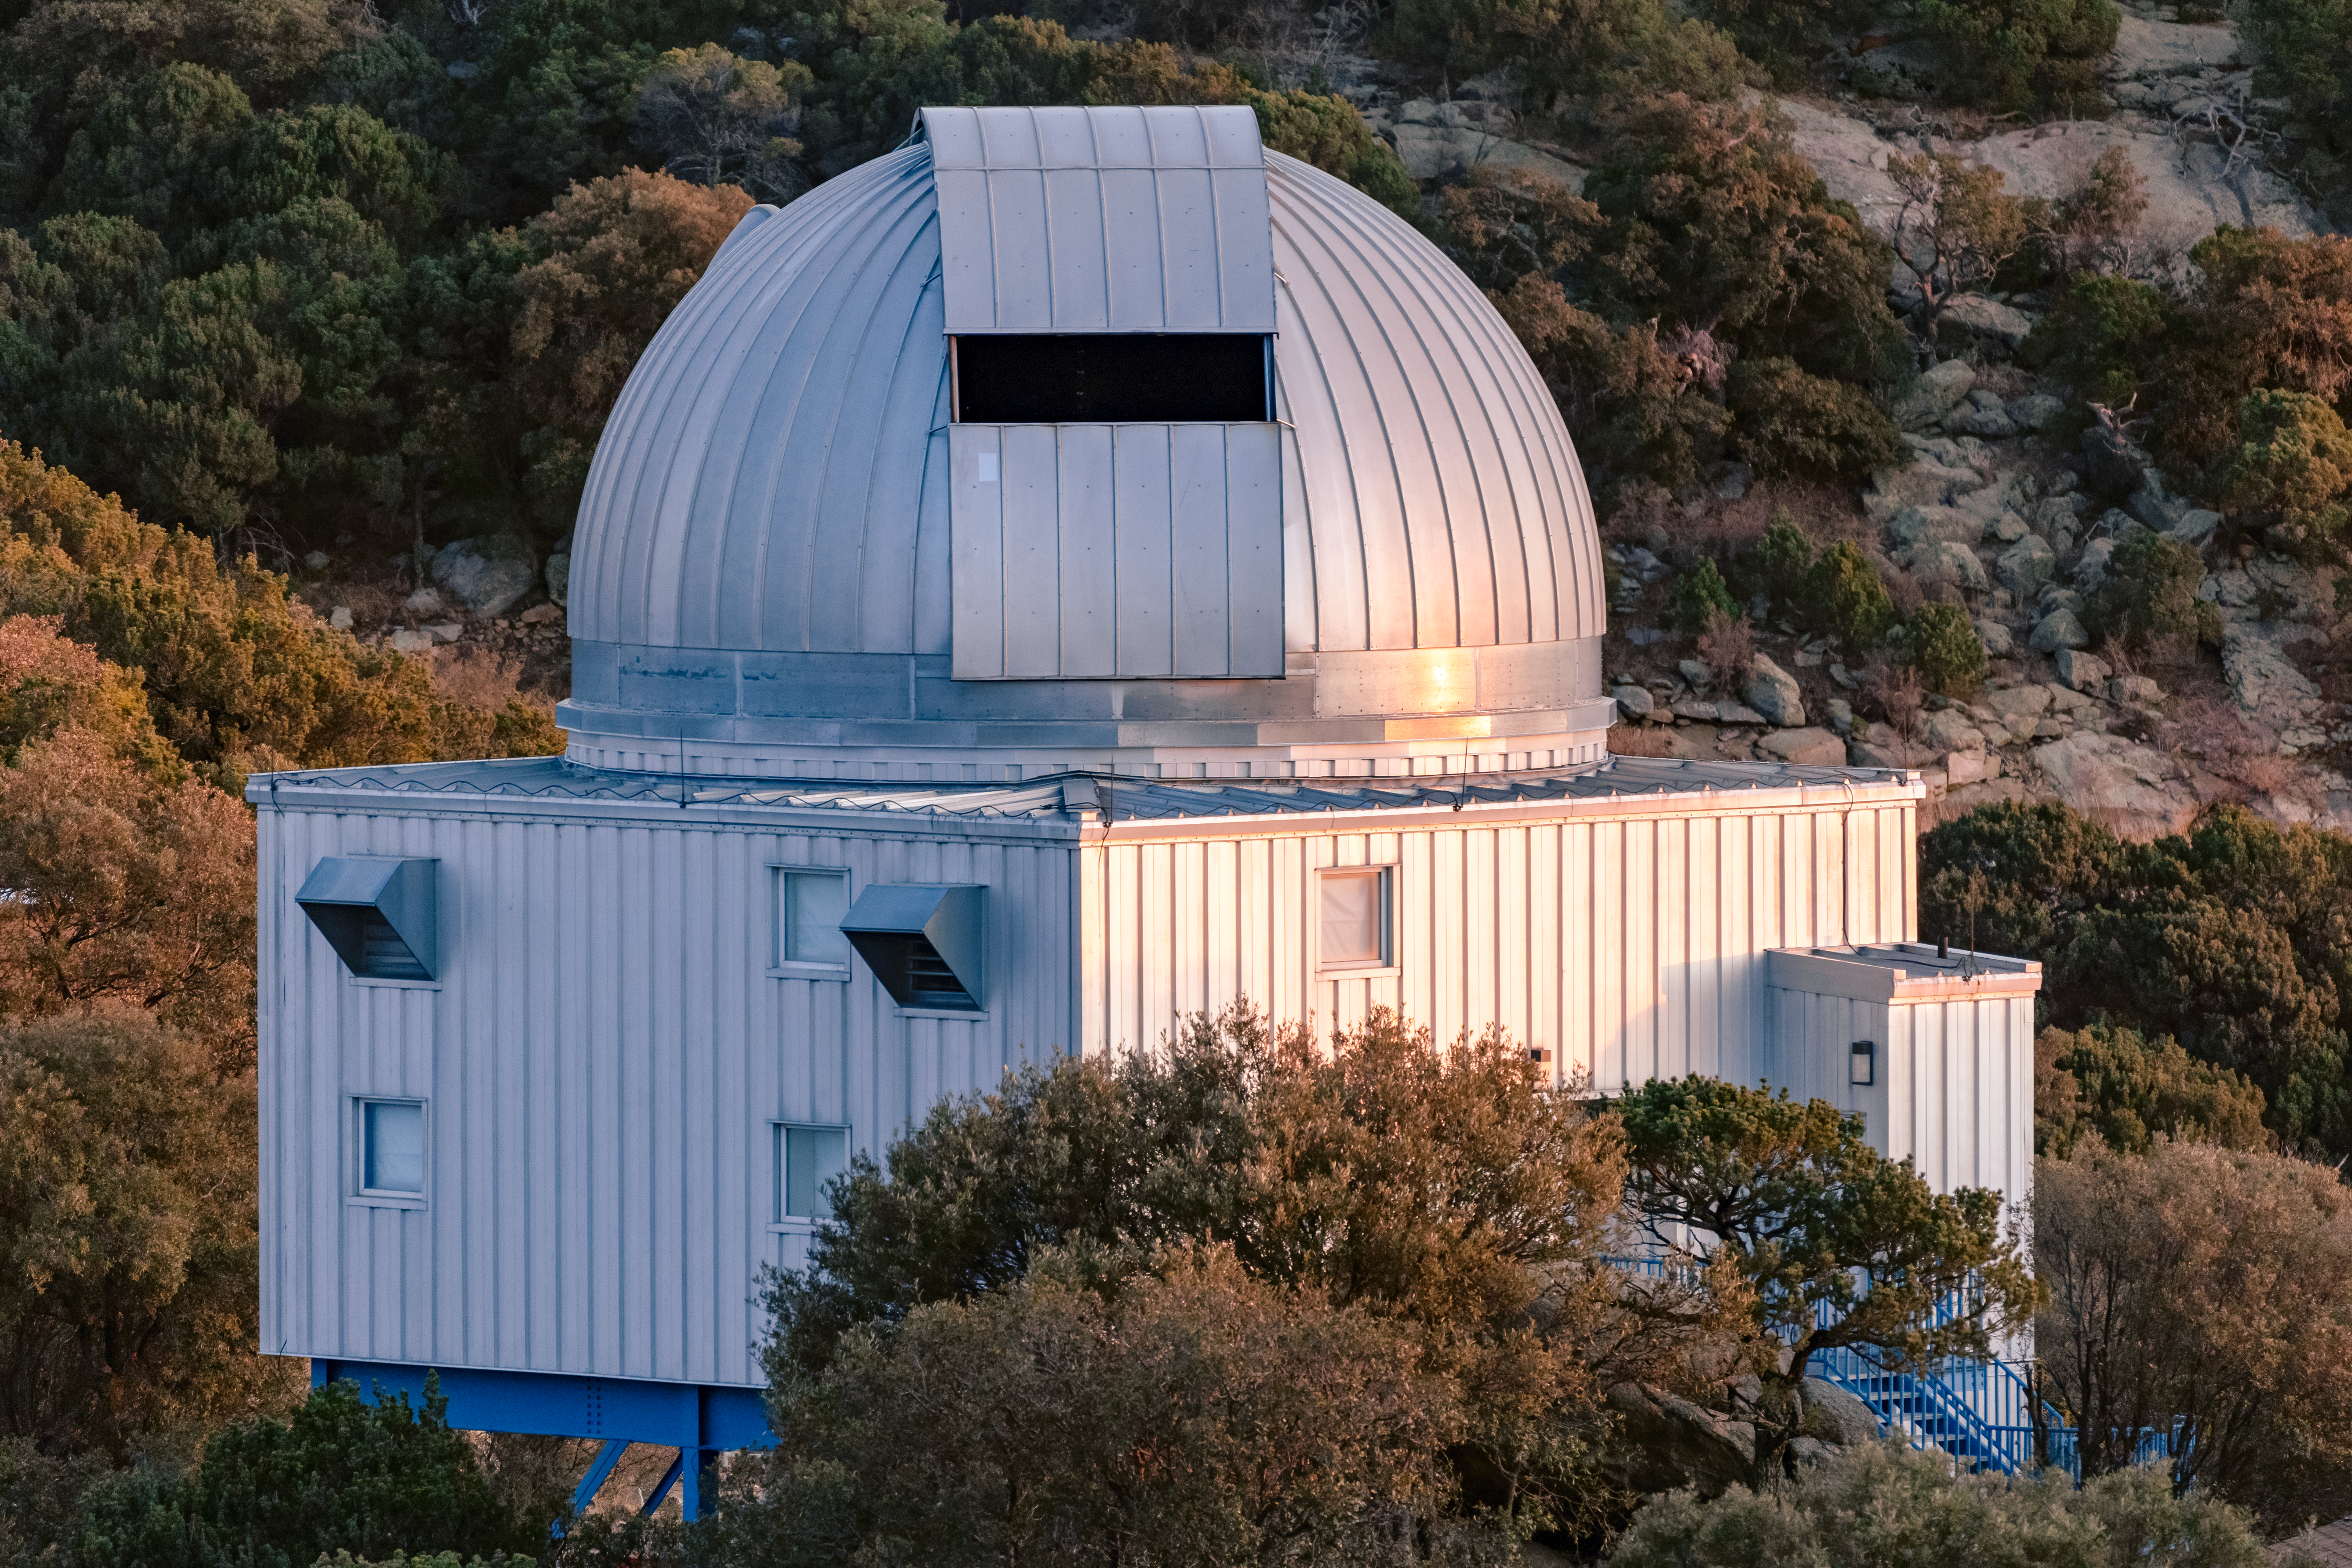

UA 1.8-meter Spacewatch Telescope

A front view of the UA 1.8-meter Spacewatch Telescope on Kitt Peak National Observatory in Arizona.

Credit: KPNO/NOIRLab/NSF/AURA/T. Slovinský